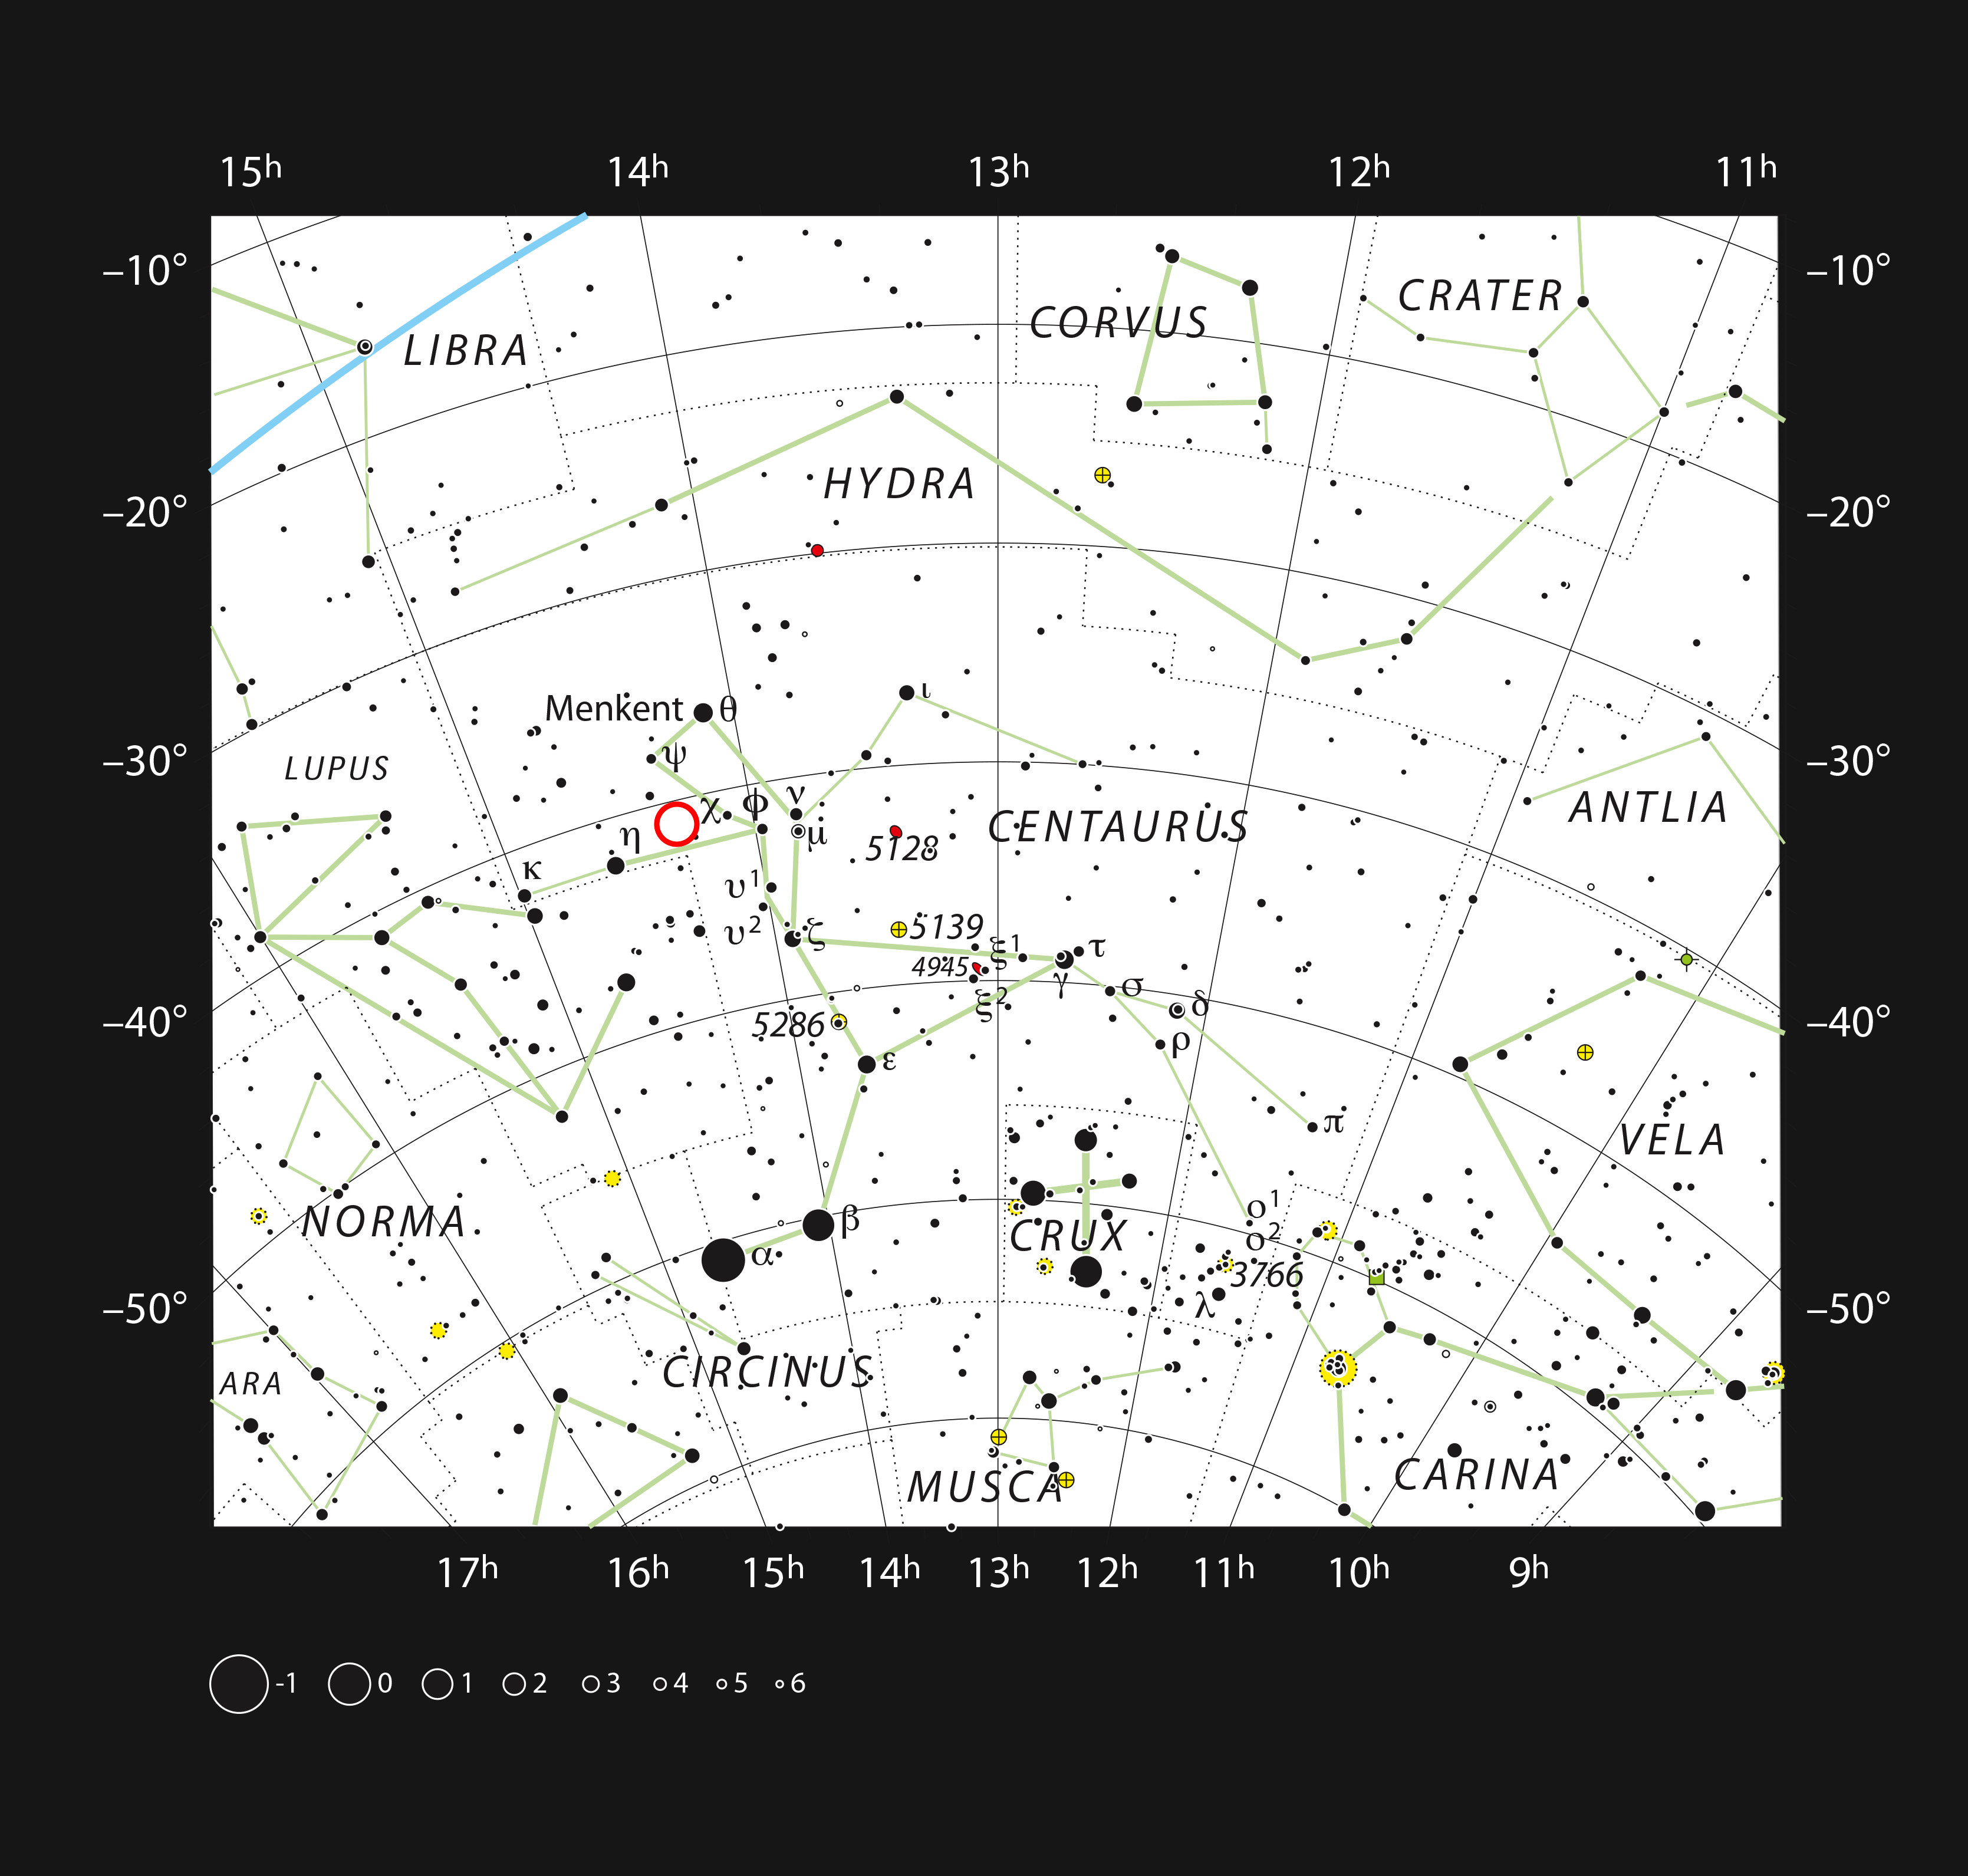

The dwarf star PDS 70 in the constellation Centaurus

This chart shows the southern constellation of Centaurus and marks most of the stars visible to the unaided eye on a clear dark night. The dwarf star PDS 70 is marked with a red circle.

Credit: ESO, IAU and Sky & Telescope